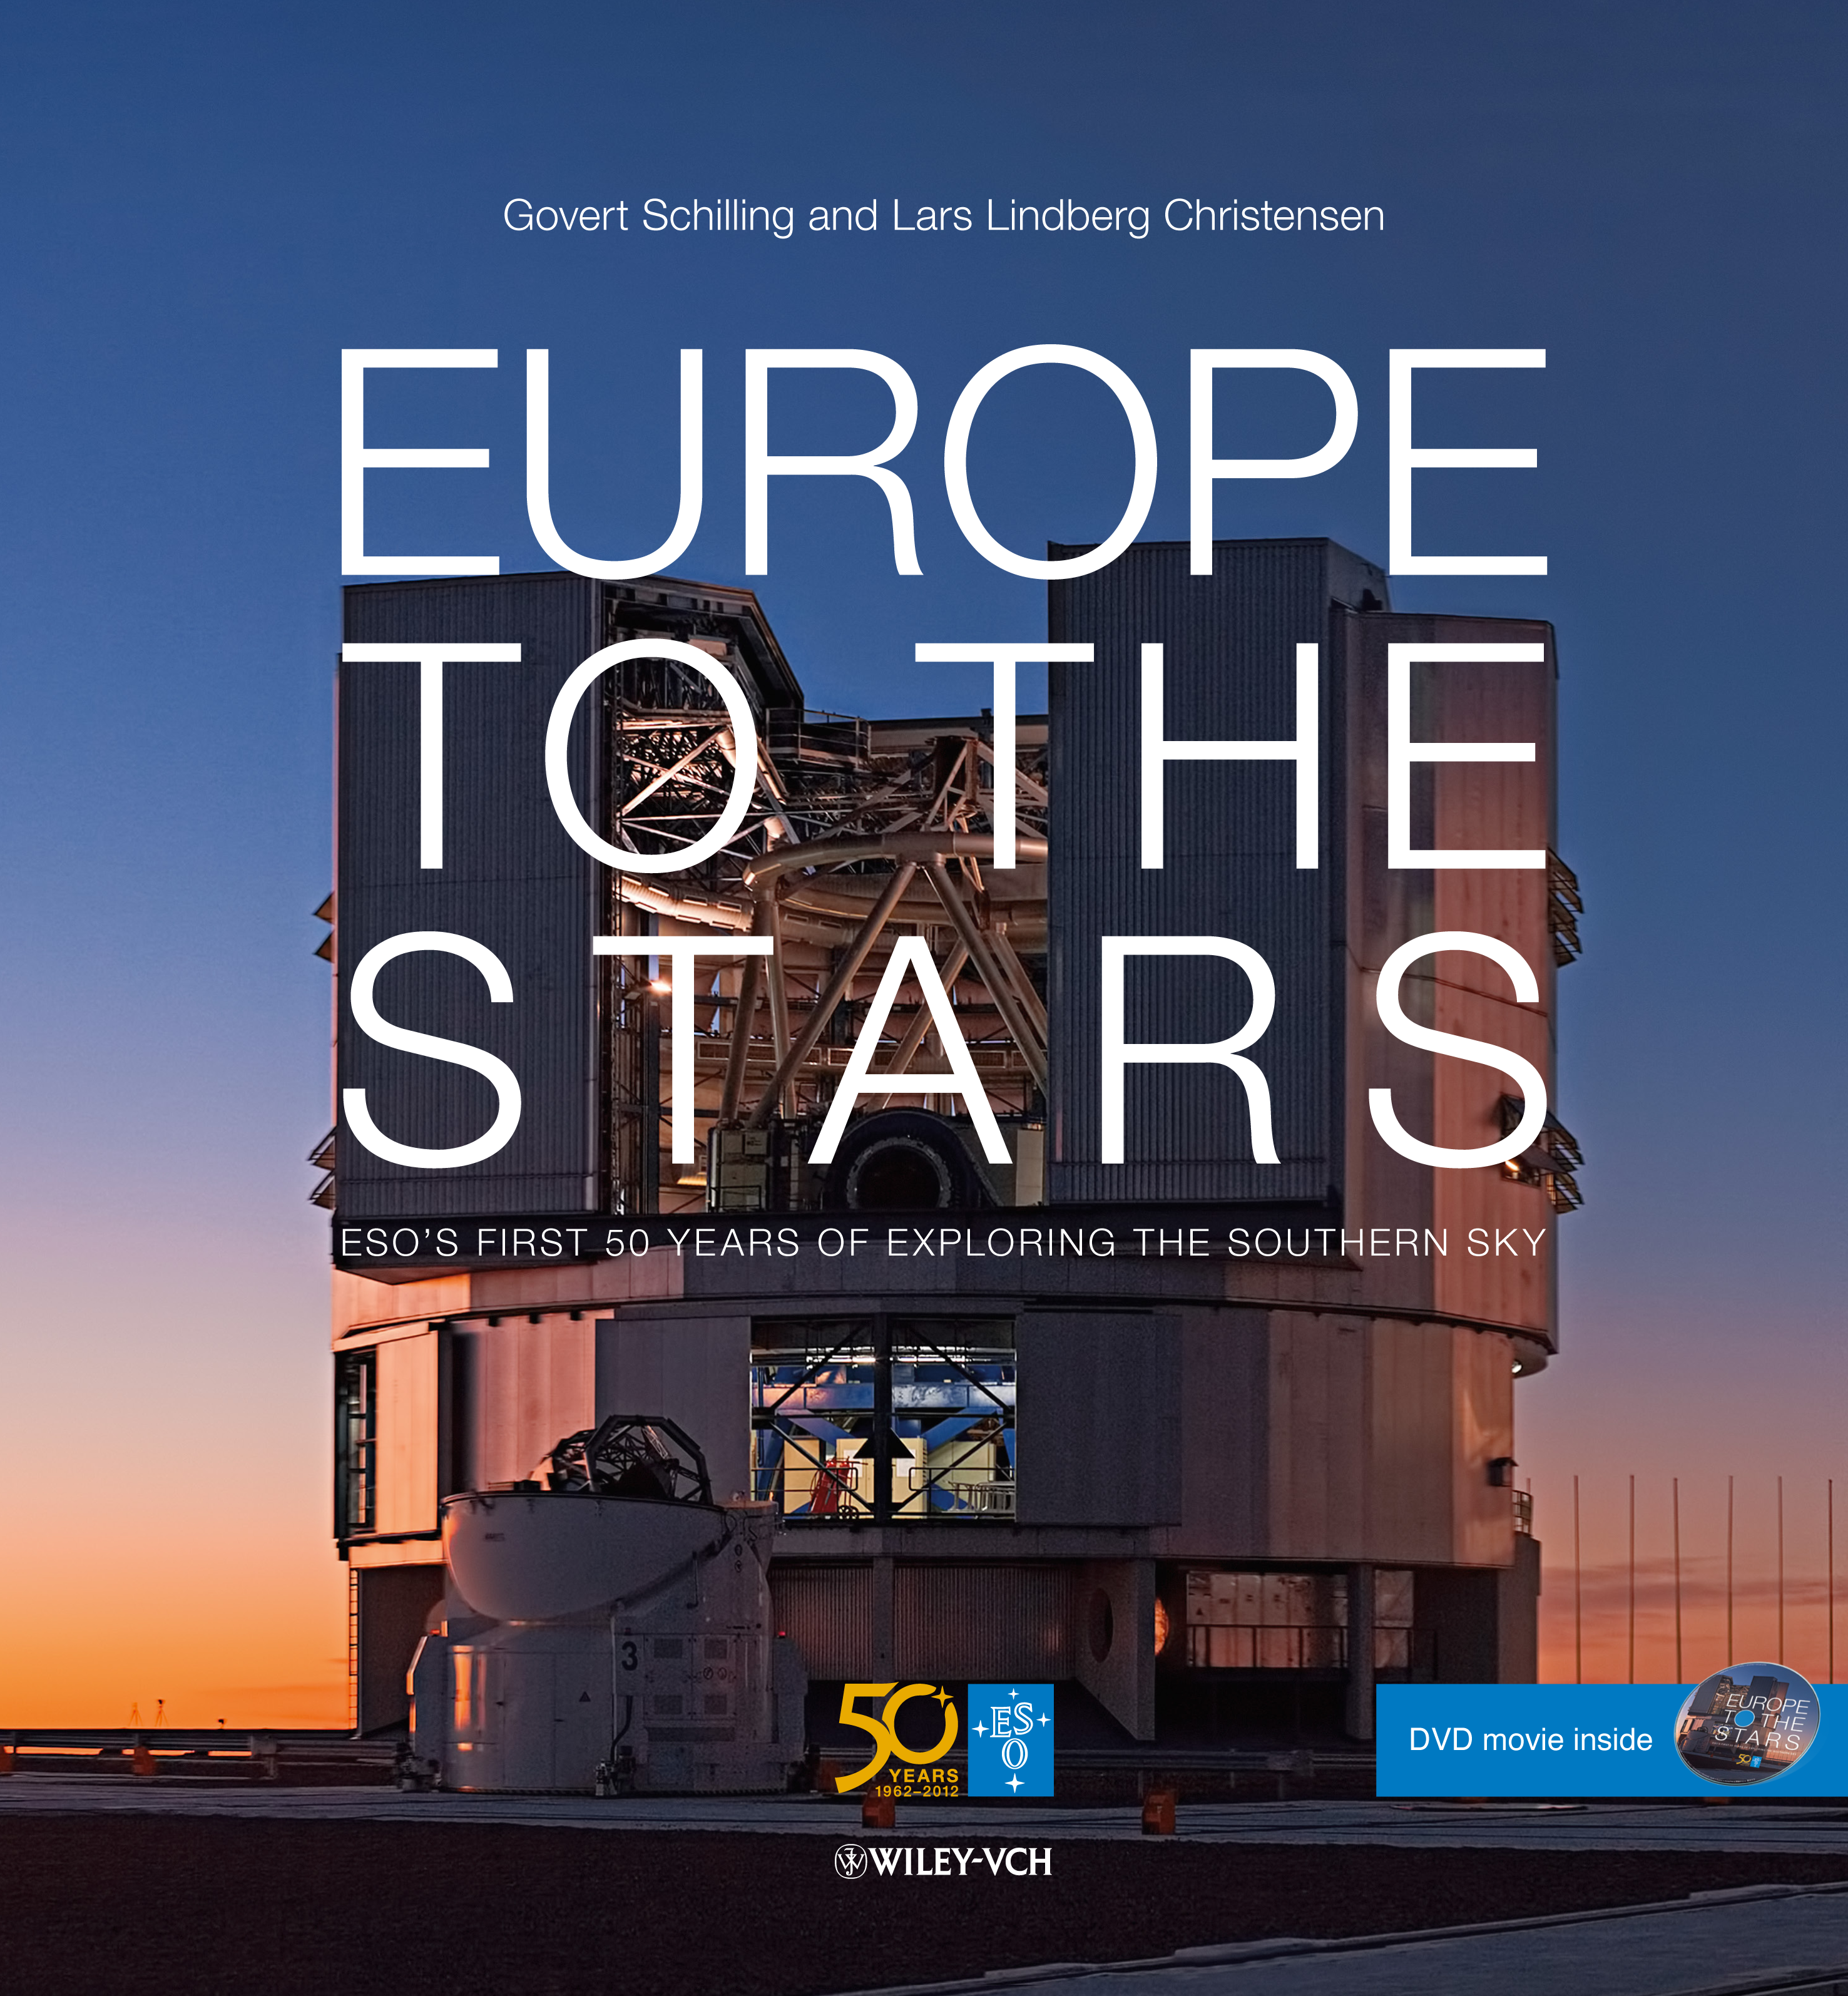

Book cover "Europe to the Stars"

Sumptuously illustrated coffee-table book taking the reader behind the scenes at the most productive ground-based observatory of the world. Contains the best 300 hand-picked images from ESO's large collection of more than 100,000 images. Produced especially for ESO's 50th anniversary. Read more about it or buy it in the ESOshop.

Credit: ESO/G. Schilling/L.L. Christensen